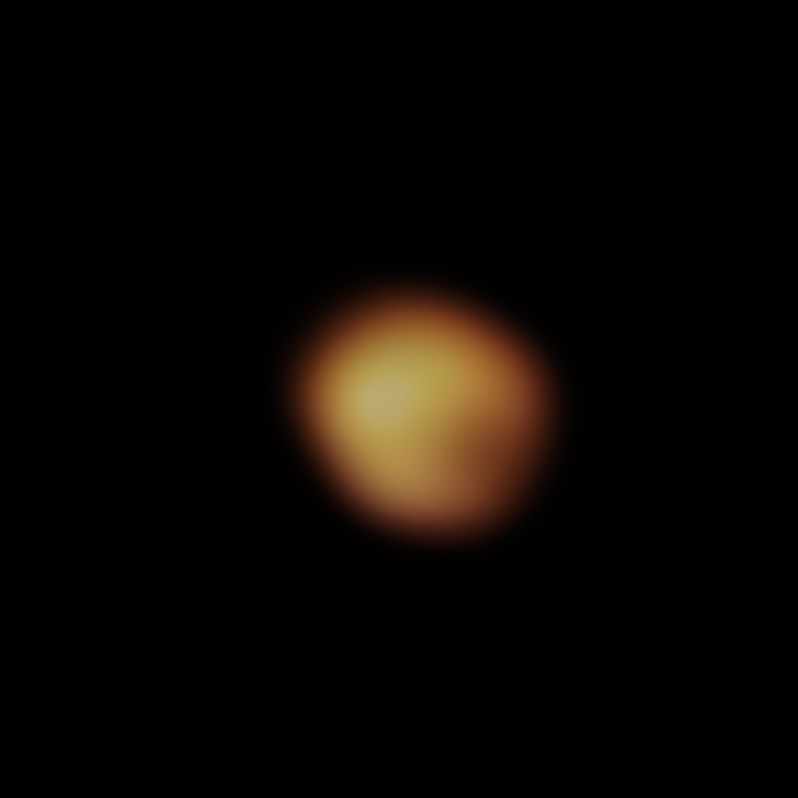

Image of Betelgeuse’s surface taken in January 2020

The red supergiant star Betelgeuse, in the constellation of Orion, underwent an unprecedented dimming in late 2019 and early 2020. This stunning image of the star’s surface was taken with the SPHERE instrument on ESO’s Very Large Telescope in January 2020, and is one of the images taken during an observing campaign aimed at understanding why the star became fainter. Betelgeuse’s brightness returned to normal in April 2020.

Astronomers now understand that Betelgeuse’s dip in brightness was the result of a dusty veil that emerged from the star, partially concealing its southern region.

Credit: ESO/M. Montargès et al.